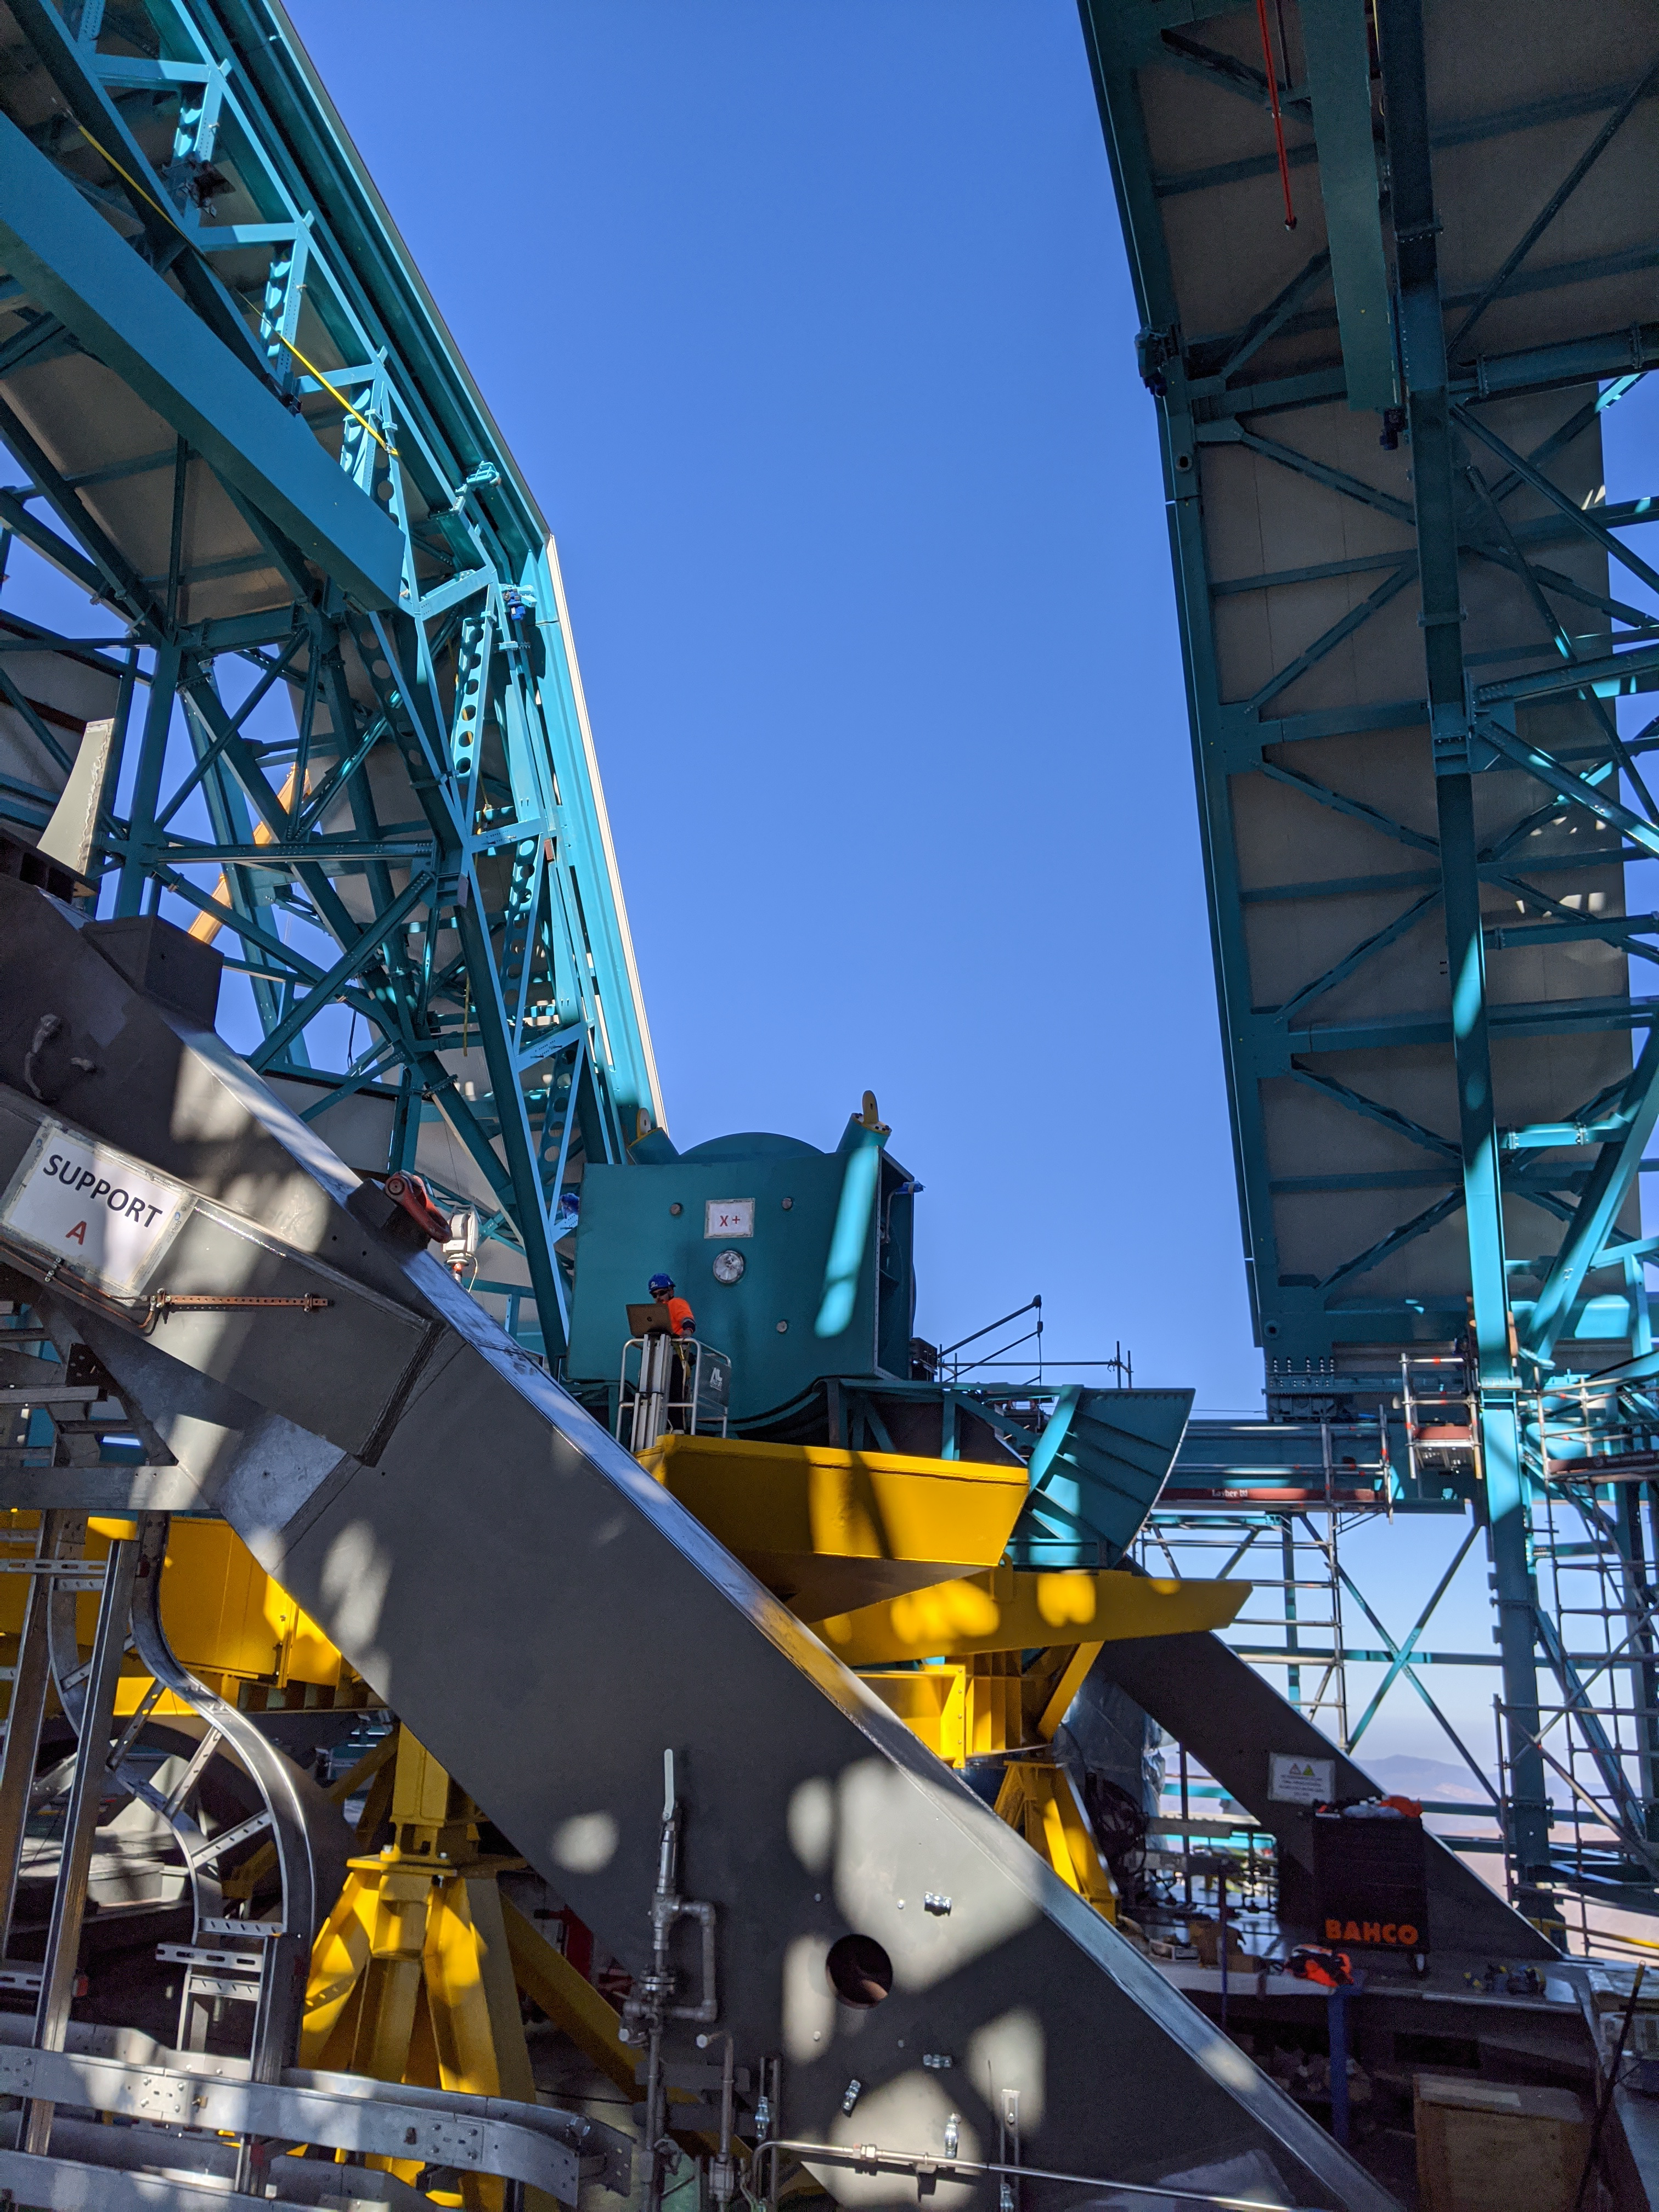

TMA progress

Work continues on the Telescope Mount Assembly (TMA) on the summit.

Credit: Rubin Observatory/NSF/AURA